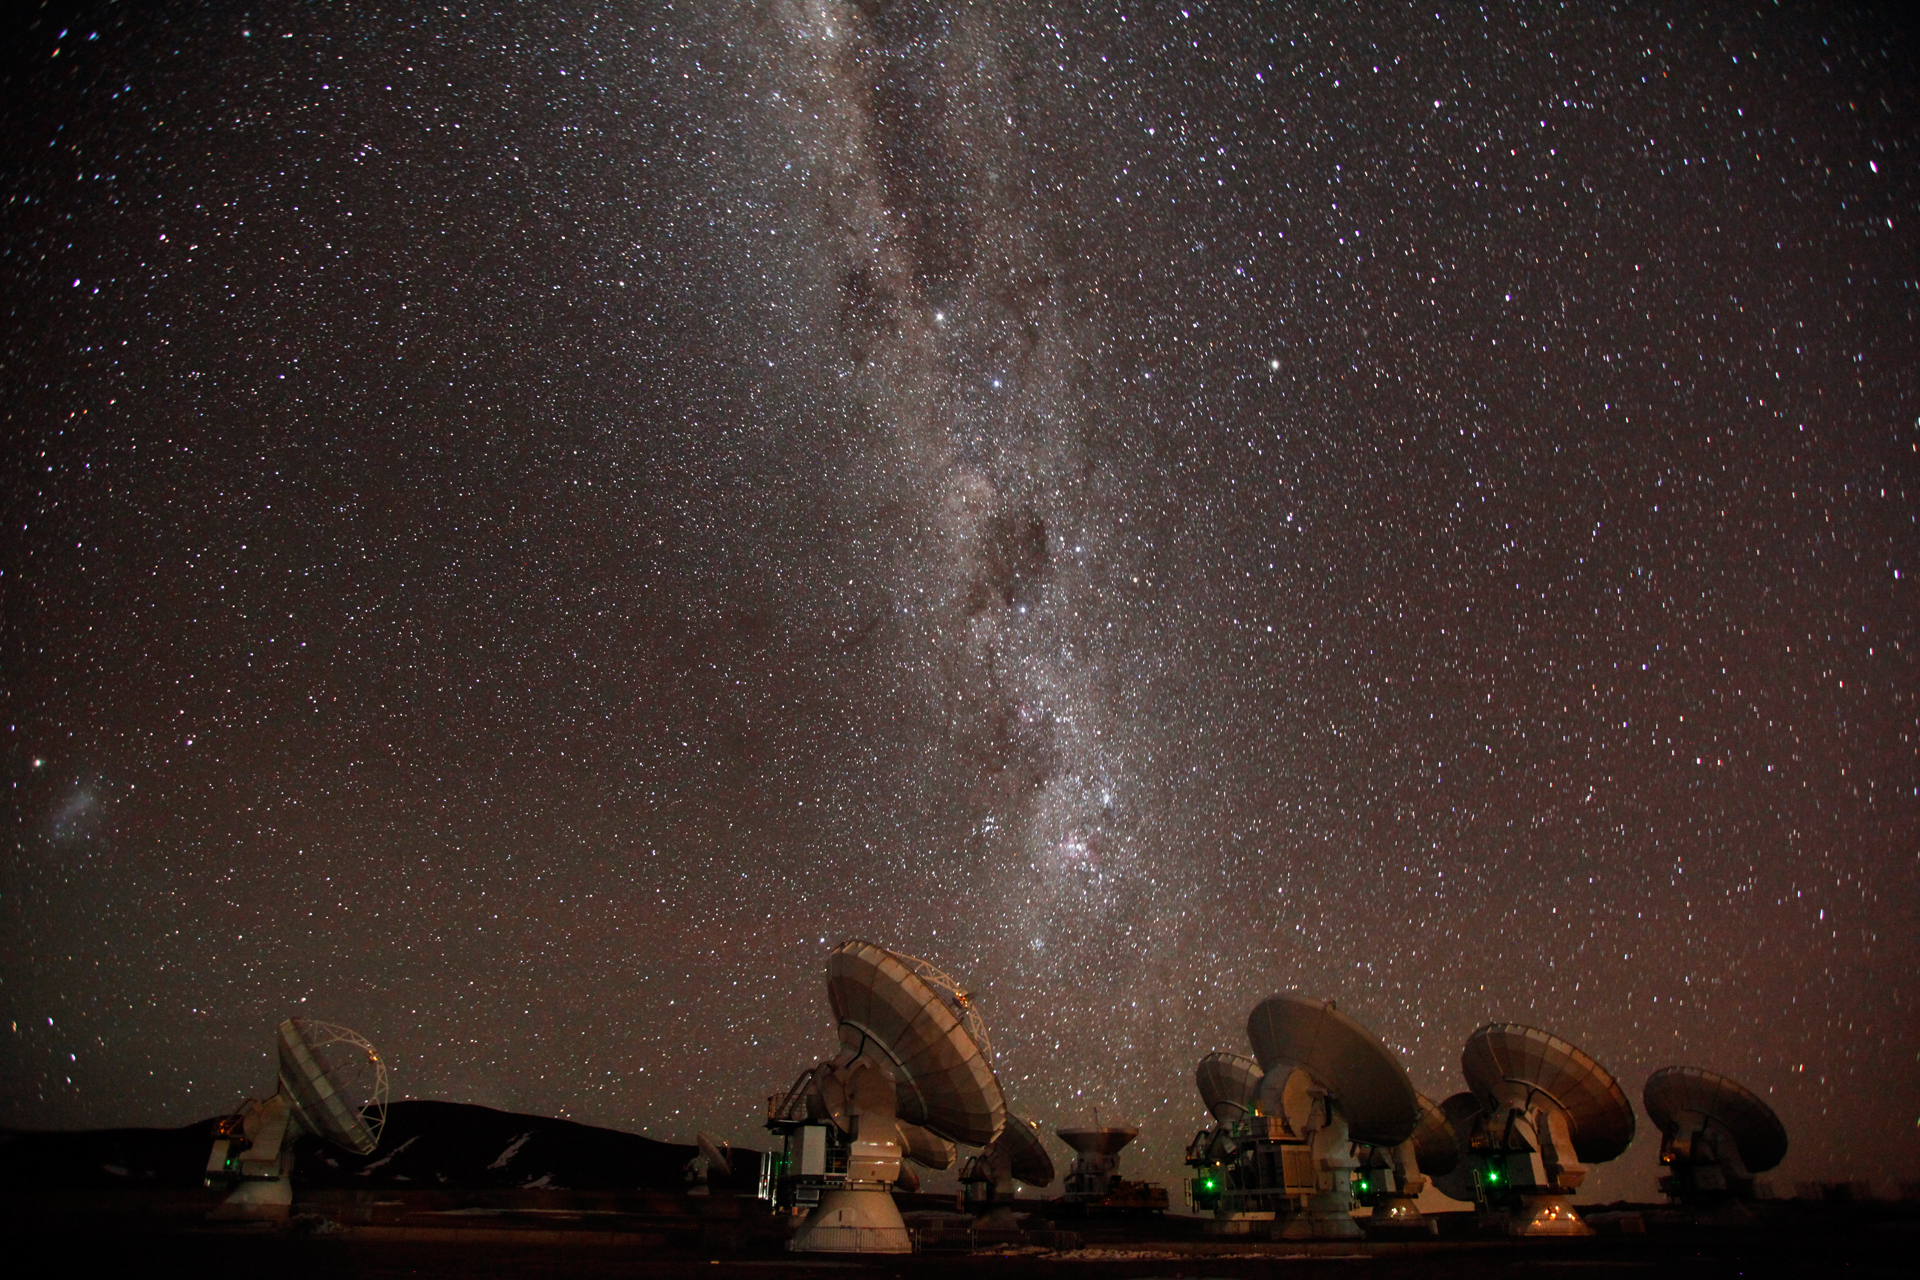

Milky Way Over ALMA

In its high-elevation site, where the atmospheric pressure is half what it is at sea level, ALMA's views of the sky are second to none. Here, the band of stars known as the Milky Way arcs over the antennas. This band is our embedded view through the disk of our spiral-shaped Milky Way Galaxy.

Credit: C. Padilla, NRAO/AUI/NSF